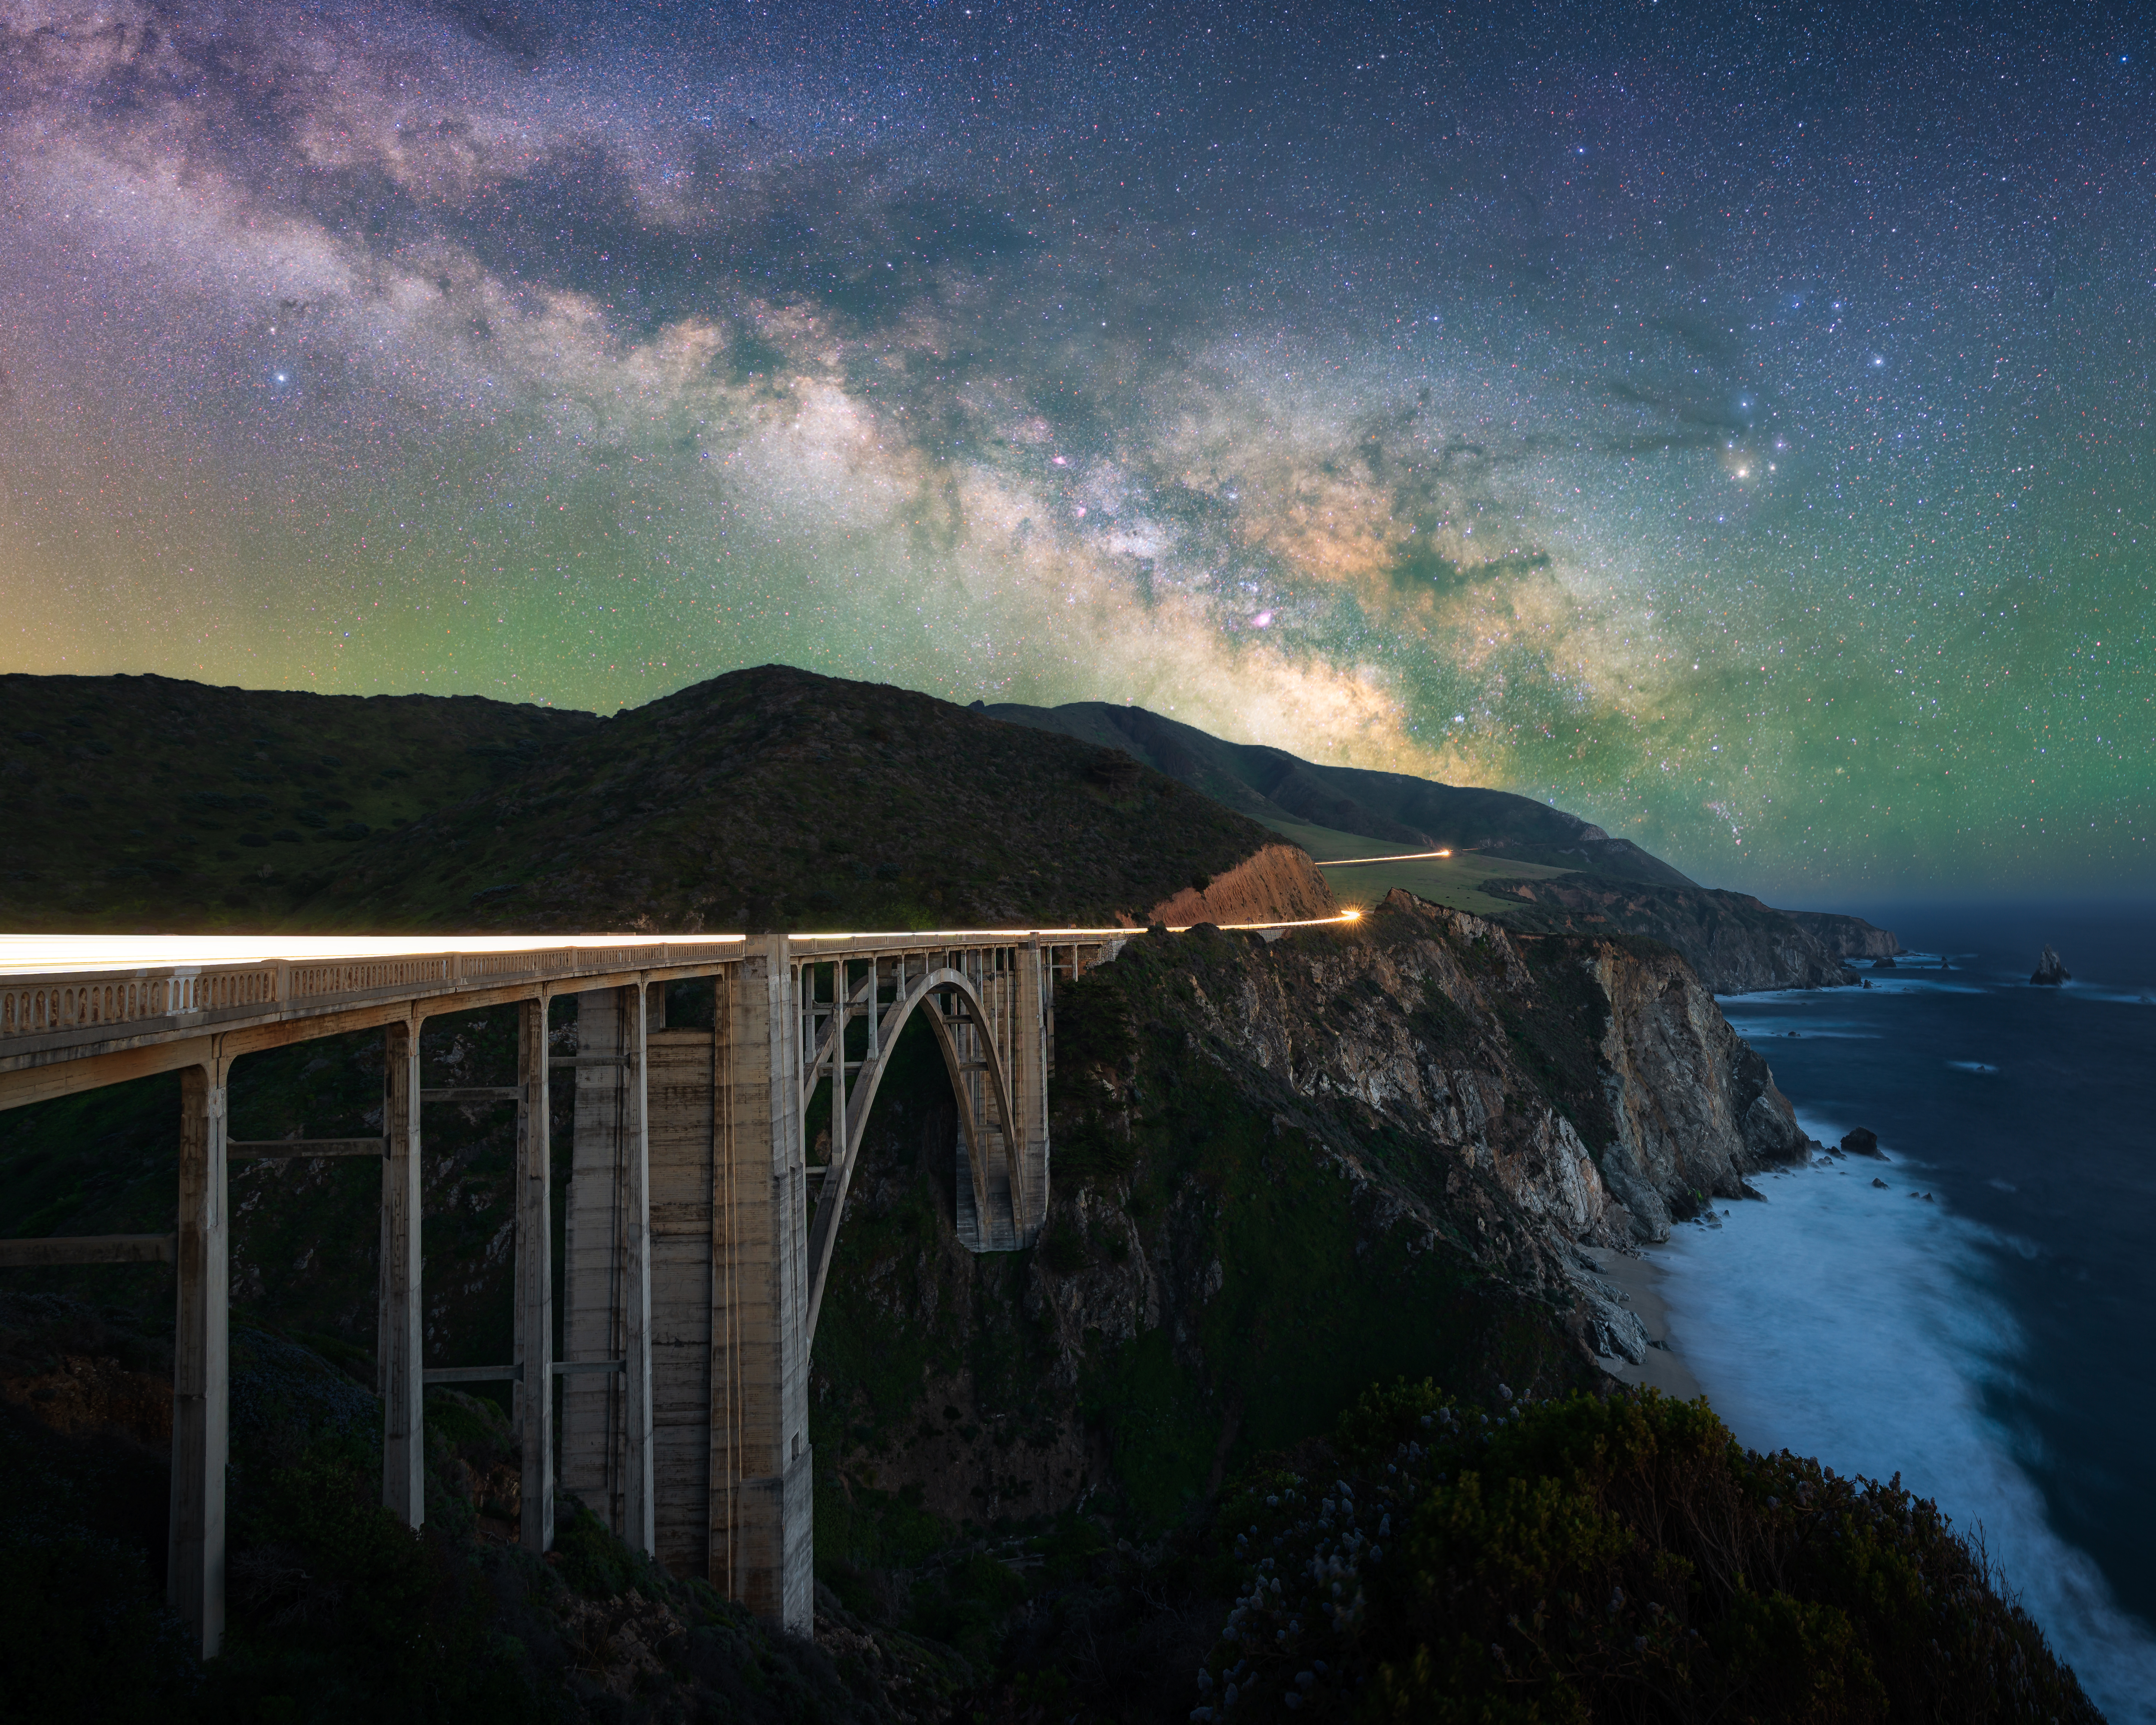

Drive

Image title: Drive
Author: Marcin Zajac
Country: Poland

This image shows the Milky Way crossing the sky above the historical Bixby Bridge in Big Sur, a mountainous region in California, USA, in May 2021.

The star directly above the shore is Antares, a red supergiant in the heart of the Scorpion. To its left, the clouds of the Milky Way seem to emerge from the same point of the horizon as the rocky landmass. Above the land, below the Milky Way in the left quarter of the image, is another bright star, Altair, the bright star in Aquila, the Eagle.

The scorpion is considered a dangerous animal, so scorpion-men (human-scorpion hybrids) guarded the gate to the Netherworld in ancient Babylonian stories, as reported in the Gilgamesh saga. The Eagle, in contrast, appears in the Babylonian saga of King Etana who was taken to the sky by an Eagle and describes the world that he sees below him with increasing distance. Both heroes, Gilgamesh and Etana, are searching for the “herb of life” but one of them by going down, the other by travelling upwards. Gilgamesh aims to get back his dead friend Enkidu and to become immortal himself, while Etana is seeking the herb to help his wife become pregnant. The scorpion and the eagle are the animals supporting these heroes in their search, that ultimately remained unsuccessful. Gilgamesh finally learned that humans can only become immortal by their good deeds for humanity. The Eagle was also recognised in Greek culture, but it was only in Roman times that it became a messenger of a dead soul, carrying it towards the eternal stars. This was when Ptolemy created a constellation to represent the soul of Antinuous below the classical Eagle. This young friend and consultant of the Roman emperor Hadrian drowned in the Nile only seven years before the completion of the Almagest, and the whole Roman empire observed a state of national mourning.

The Milky Way is seen as a “pathway of souls” by many cultures, but in the Babylonian culture, this is not the case. Still, in Greco-Roman philosophy, the bright white parts of it between Antares and Altair, at the intersection of the Milky Way and the Zodiac do have a meaning: Plato, Macrobius and other philosophers refer to it as “the X in the sky”, and the second Celestial Gate was probably considered to be here (the first one being the gate formed by the Hyades and Pleiades).

These celestial pathways and gates, depicted above a gigantic bridge in the landscape and a site where the realms of land and ocean meet, make for an incredibly charged photograph. Additionally, the dark clouds in the Milky Way directly above the land form one of the two large dark constellations of the crocodiles, as interpreted by some people in southern Australia.

Also see image in Zenodo: https://doi.org/10.5281/zenodo.7425577

Credit: Marcin Zajac/IAU OAE